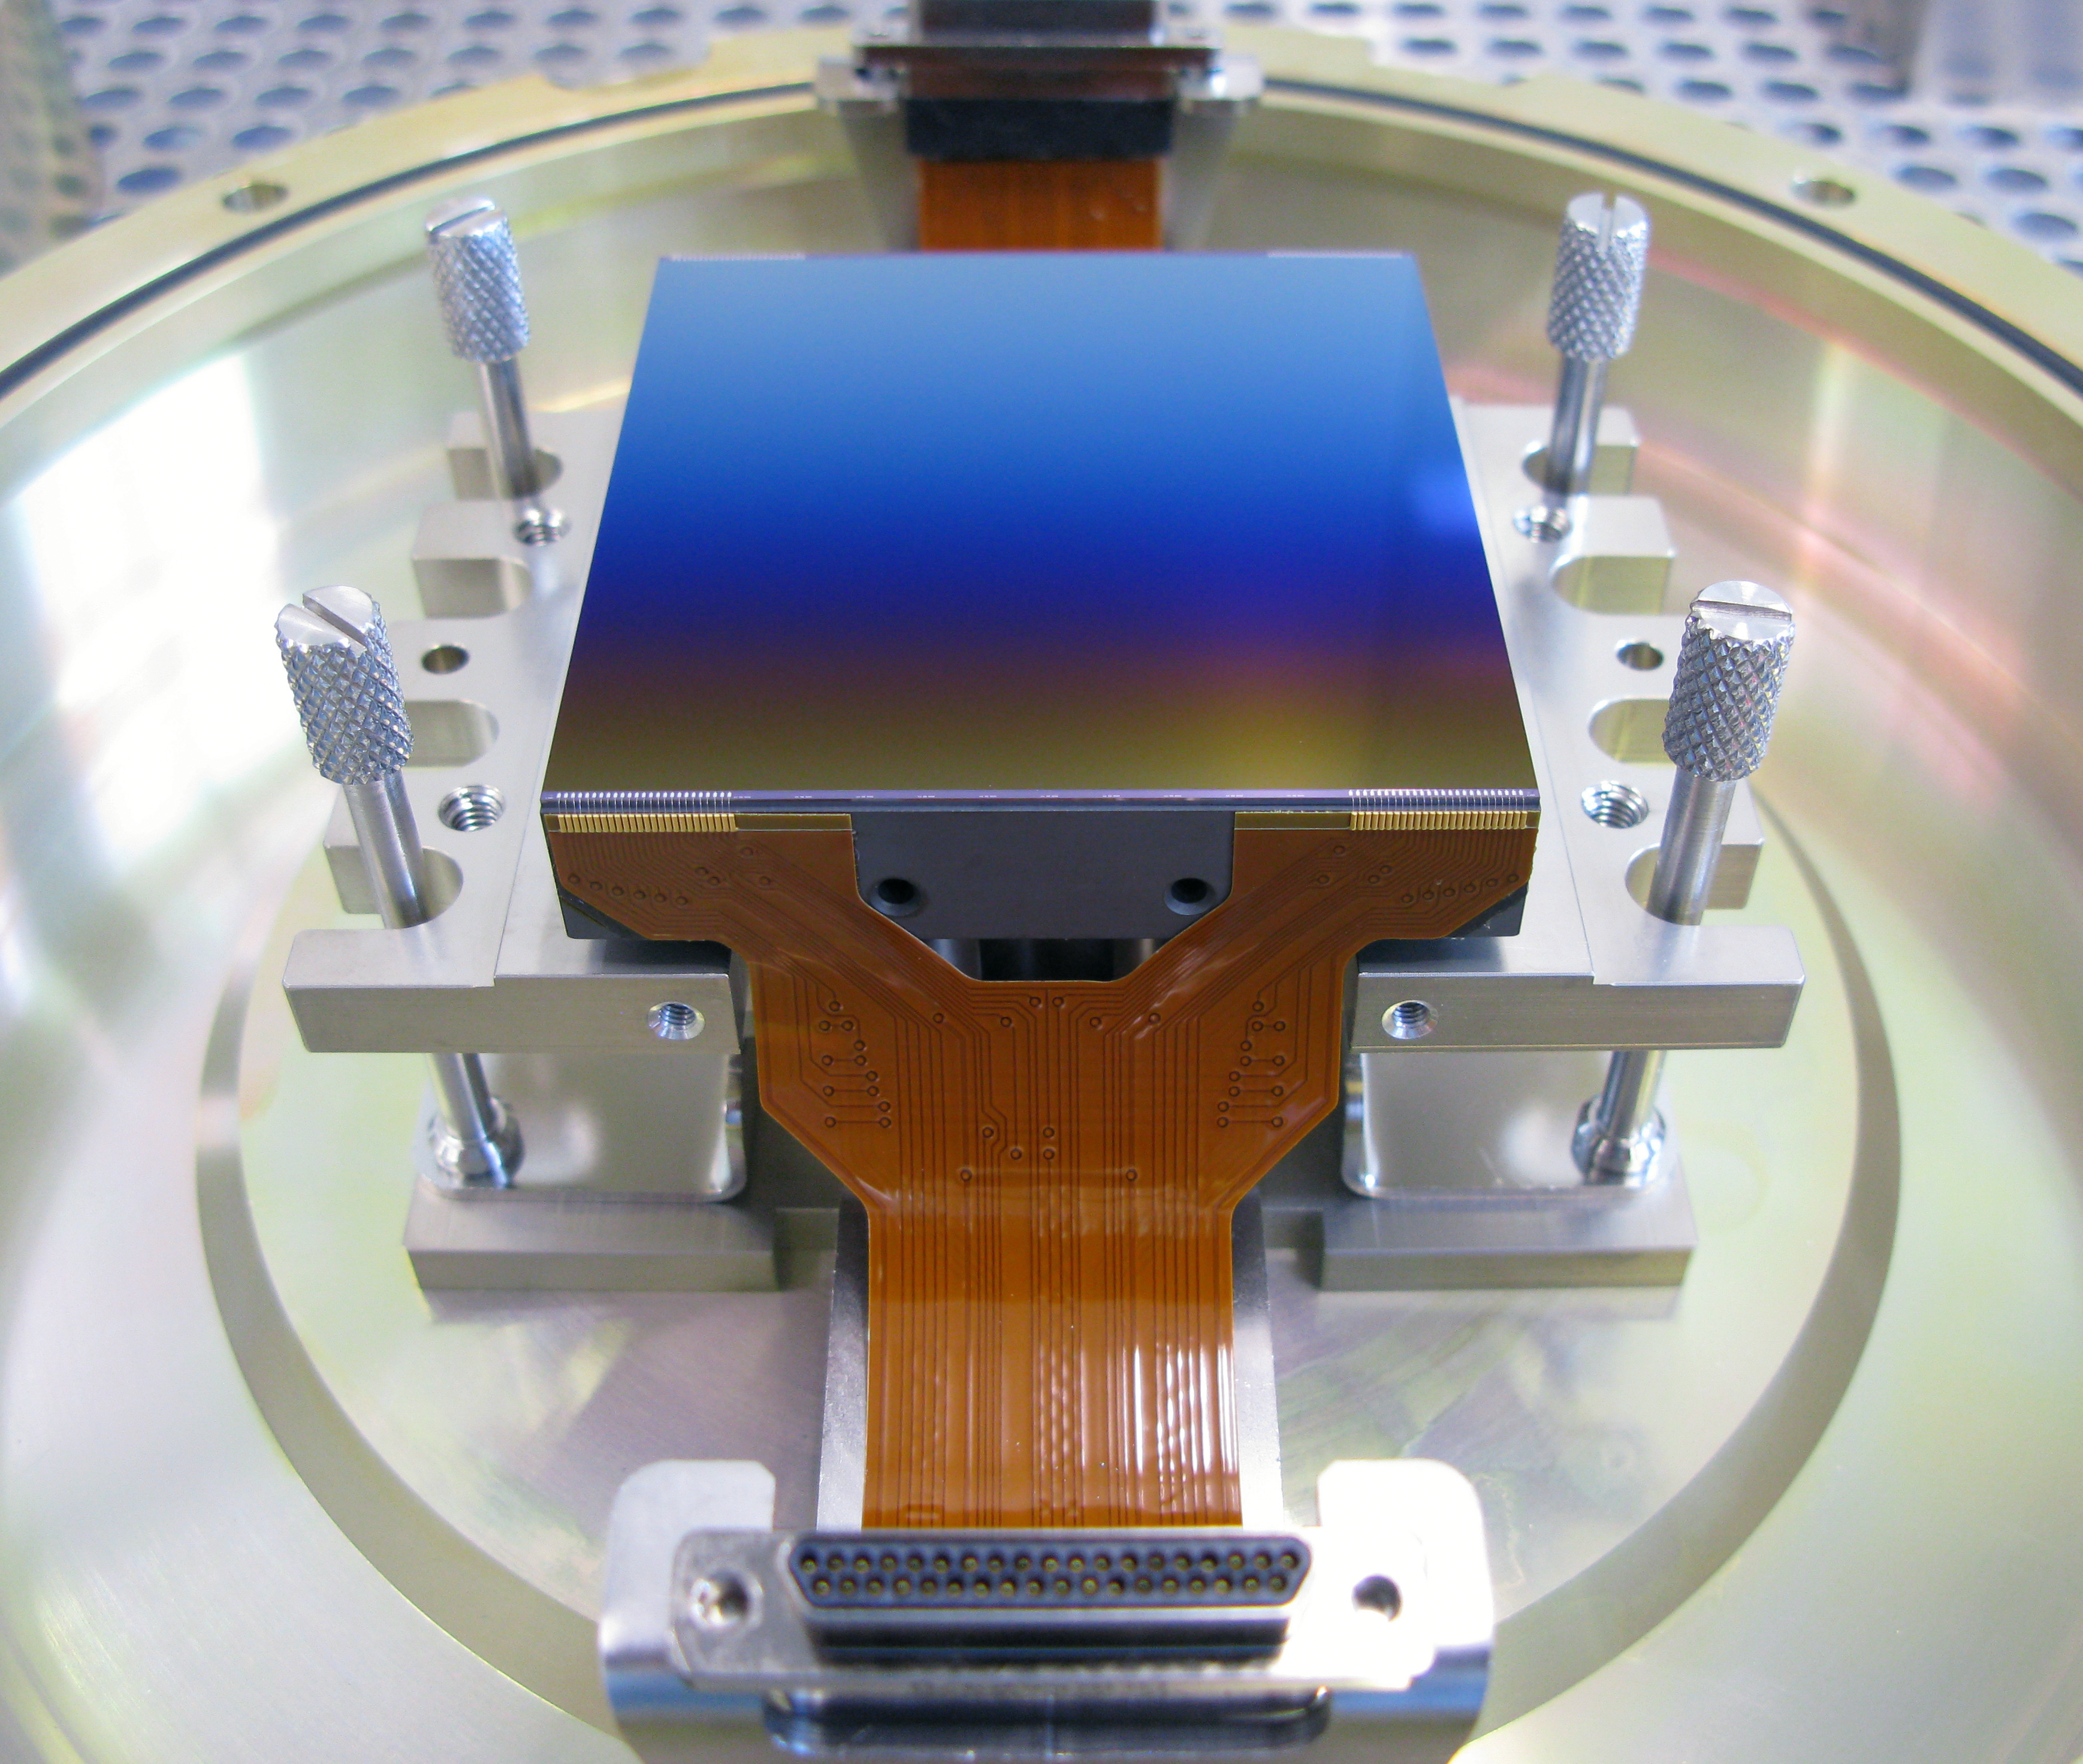

The large format MUSE detector

One of the 24 16-million pixel detectors to be used in the Multi Unit Spectroscopic Explorer (MUSE) second generation instrument for ESO’s Very Large Telescope (VLT). MUSE is an innovative 3D spectrograph with a wide field of view, providing simultaneous spectra of numerous adjacent regions in the sky. Such spectrographs are efficient explorers of the Universe in three dimensions (two for the sky positions, and one for the wavelengths). Poised to become a unique and powerful tool for discovering objects that cannot be found in imaging surveys, MUSE, which is based on a number of technological developments, is bringing these advantages to a level never achieved before.

MUSE combines 24 spectrographs in order to be able to probe a field of view as large as possible. High optical efficiency is maintained with image slicers, a new technology, and MUSE is using the largest image slicers ever used in astronomy. Each spectrograph is equipped with 4000 x 4000 pixel detectors — the largest detectors used at ESO so far.

Credit: ESO